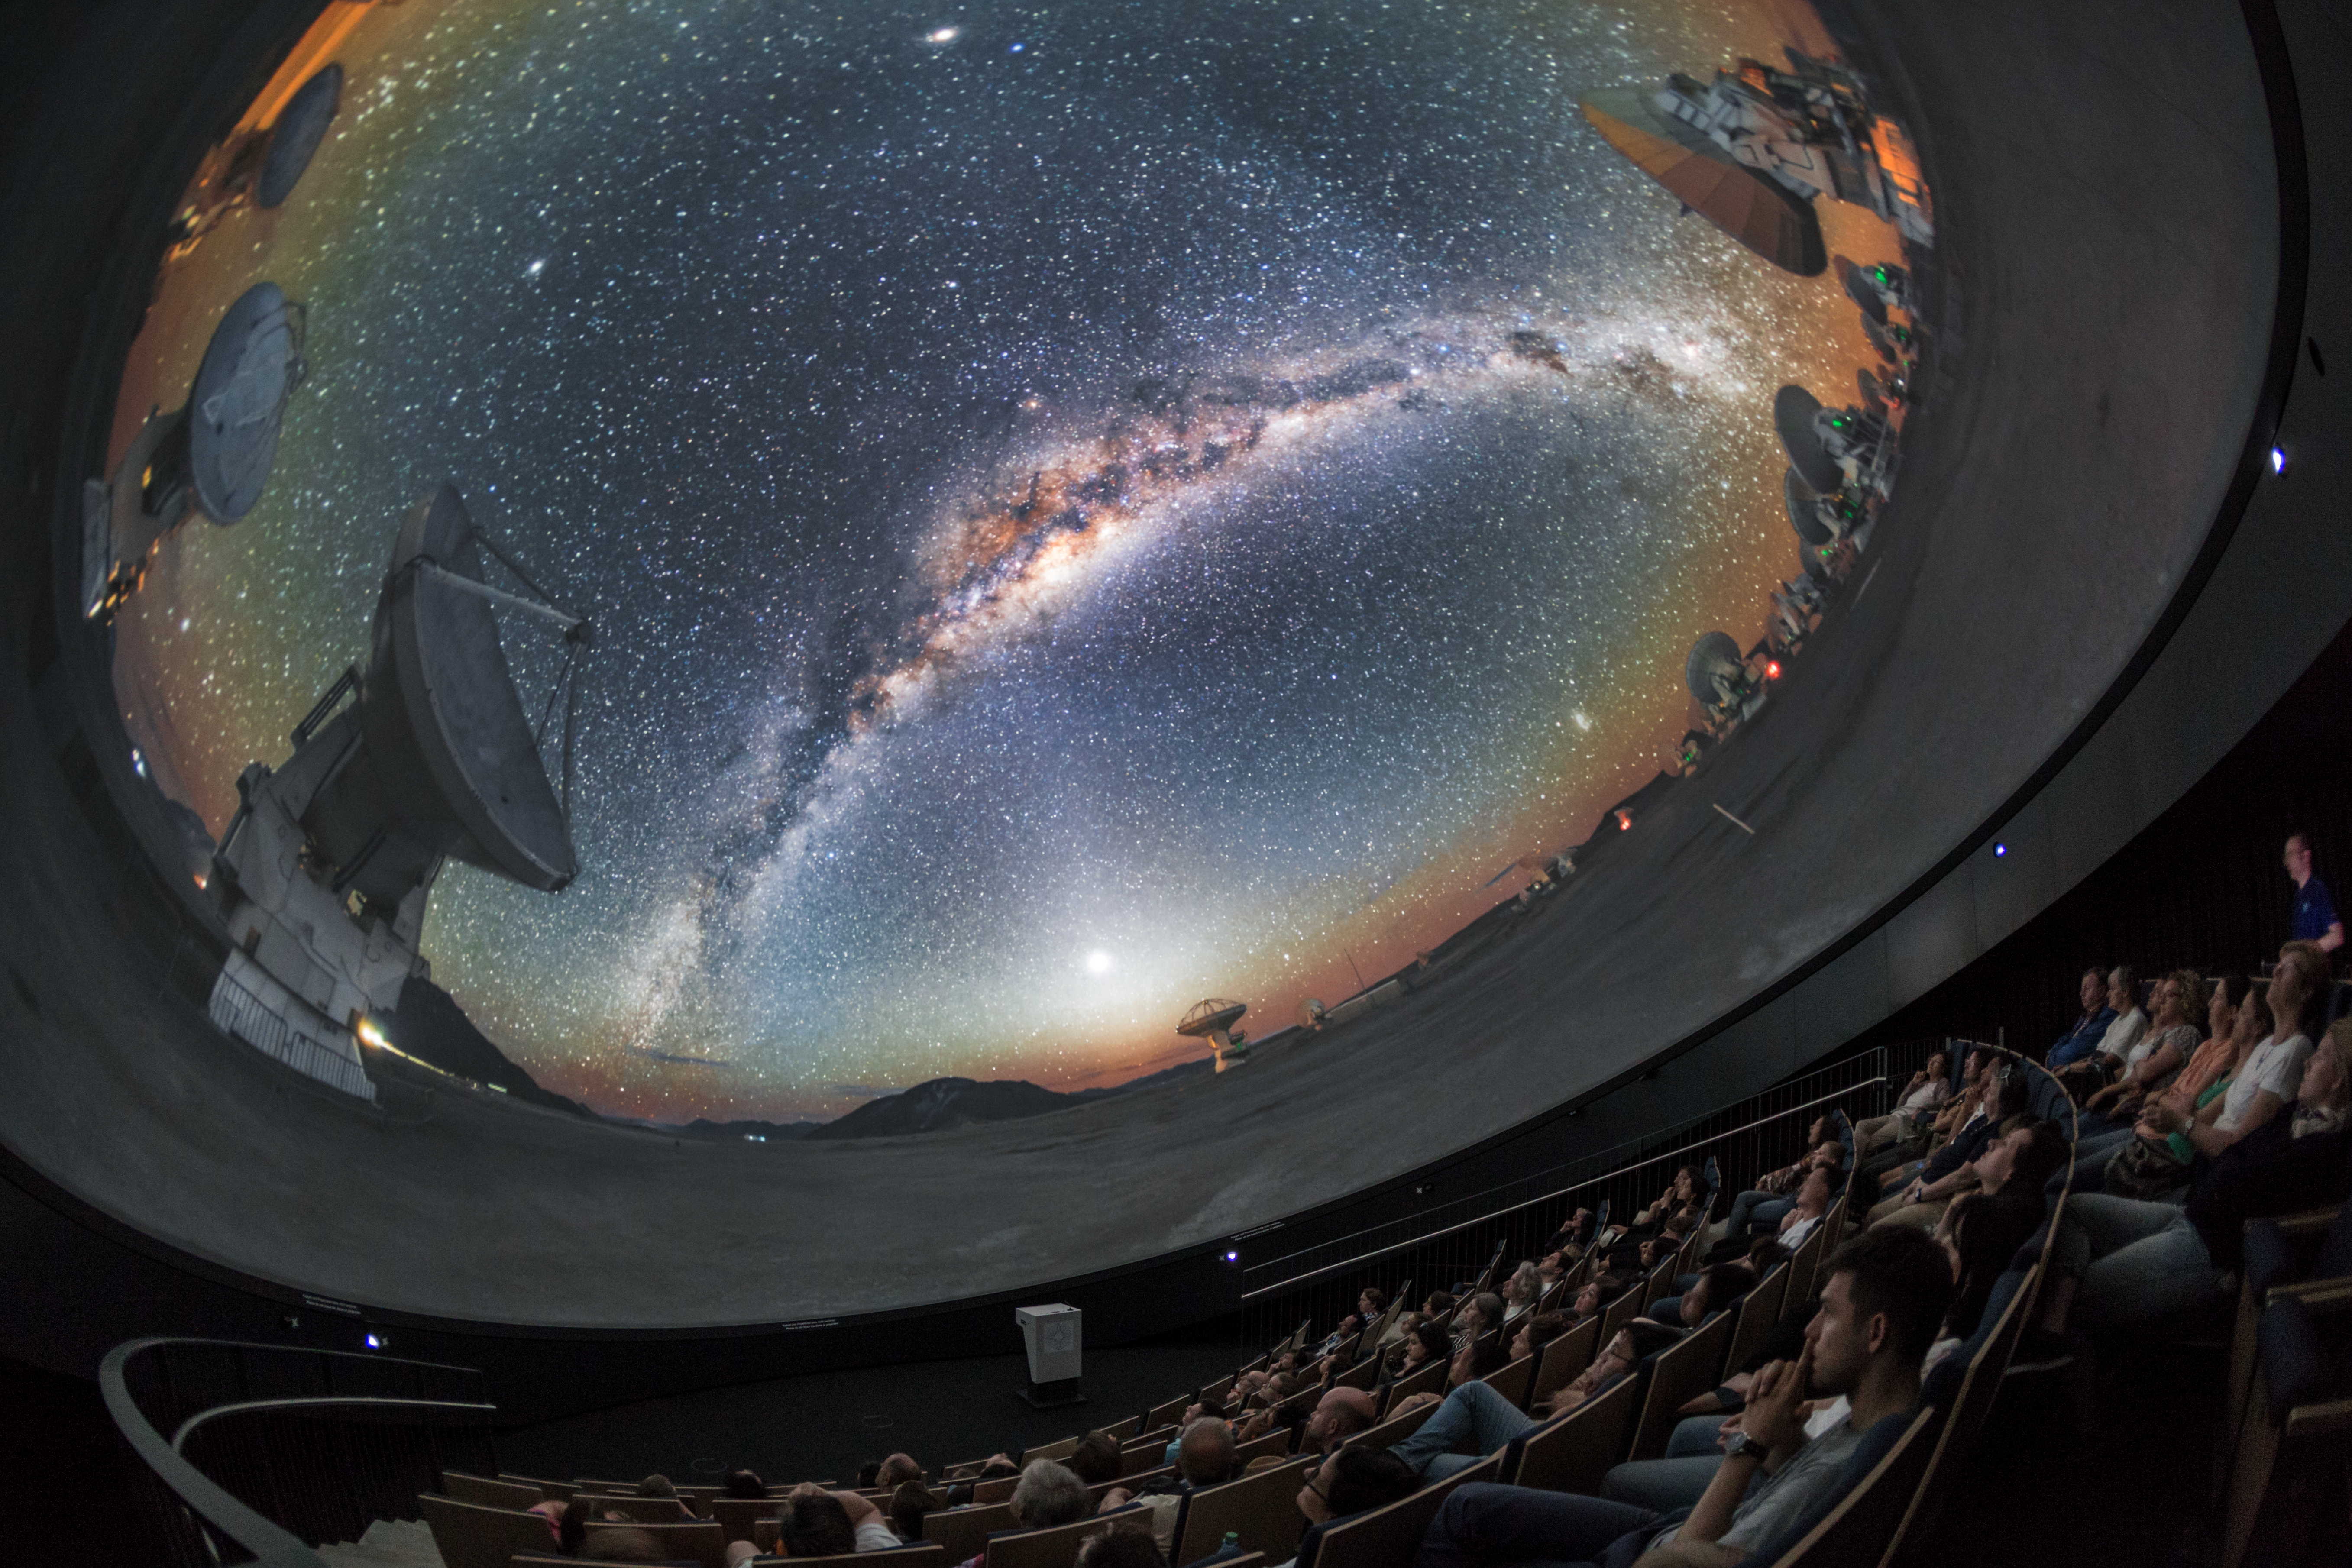

ALMA in fulldome

A view from inside the planetarium at the ESO Supernova Planetarium & Visitor Centre, which opened its doors to the public on Saturday 28 April 2018. The building is open five days a week and features planetarium screenings, tours and a permanent exhibition in both German and English. The 25-degree tilted planetarium dome does not just give the audience the sensation of watching the Universe, but of being immersed in it. This image shows ALMA gazing out into the night sky.

Credit: ESO/P. Horálek